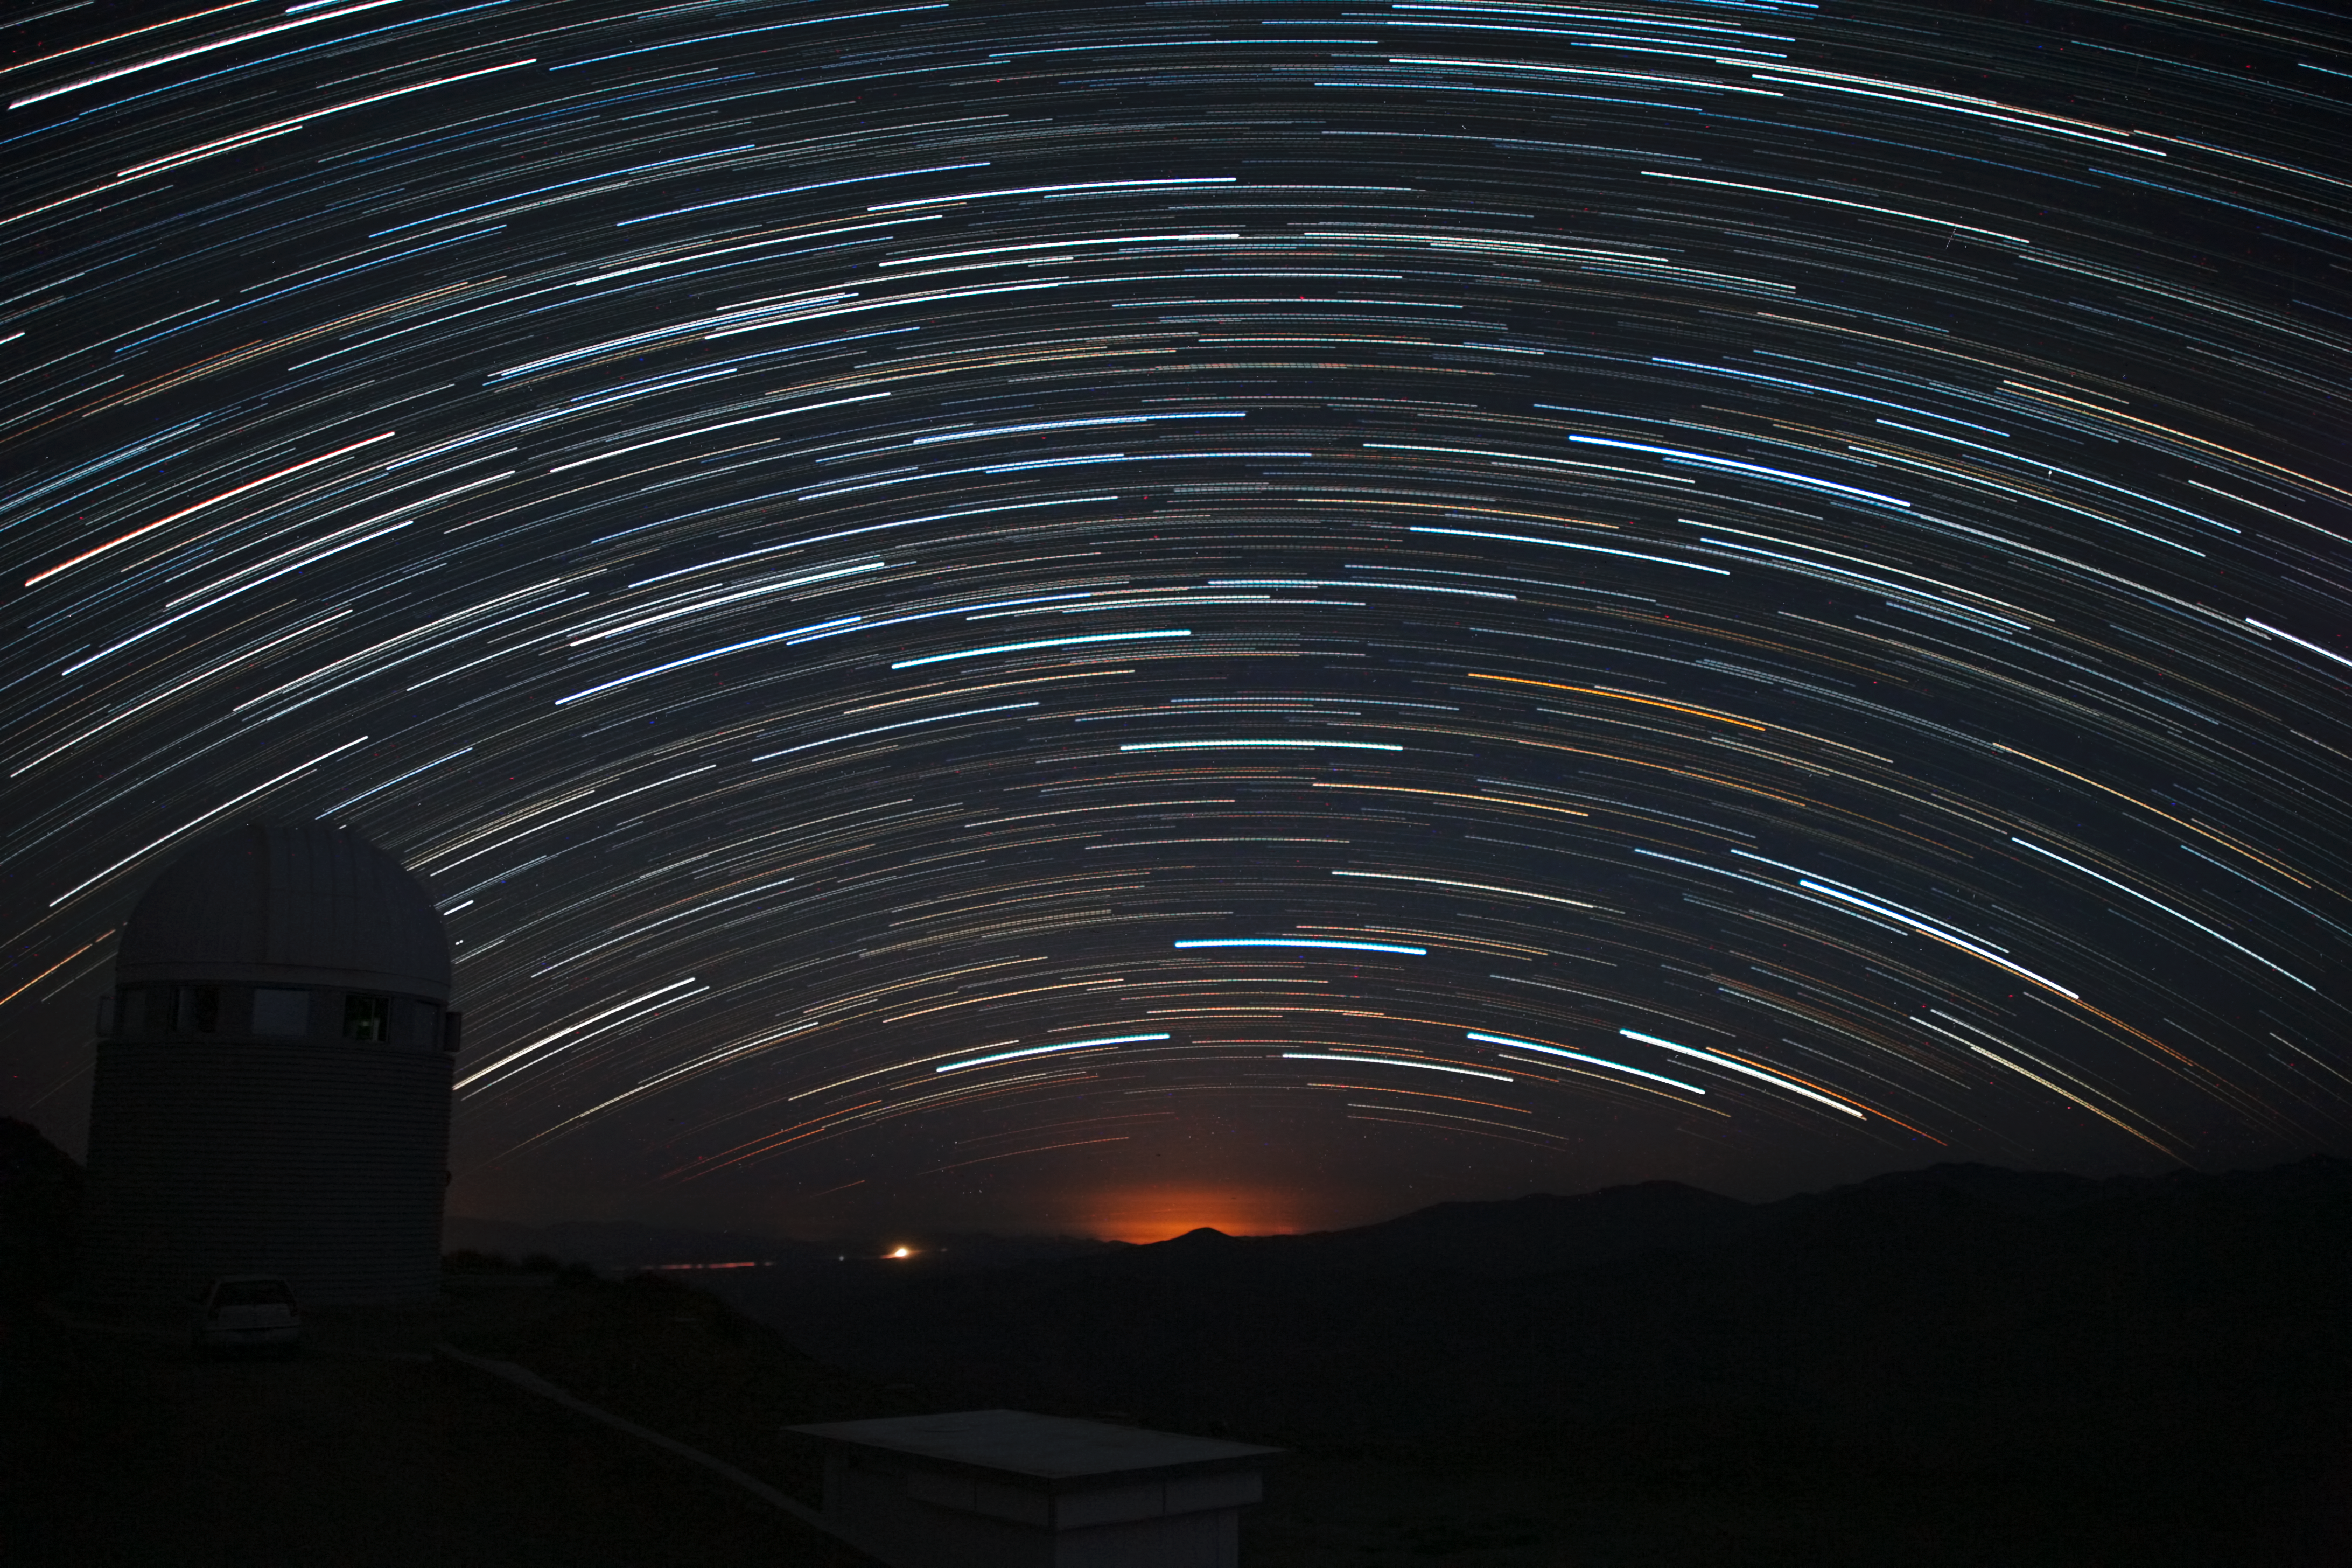

Star trails hanging over La Silla

A long series of exposure at night captures these impressive star trails over ESO’s La Silla observatory. The stars appear as trails because of the apparent motion of the sky, which is, in fact, due to the rotation of the Earth on its own axis.

Credit: ESO/A. Santerne